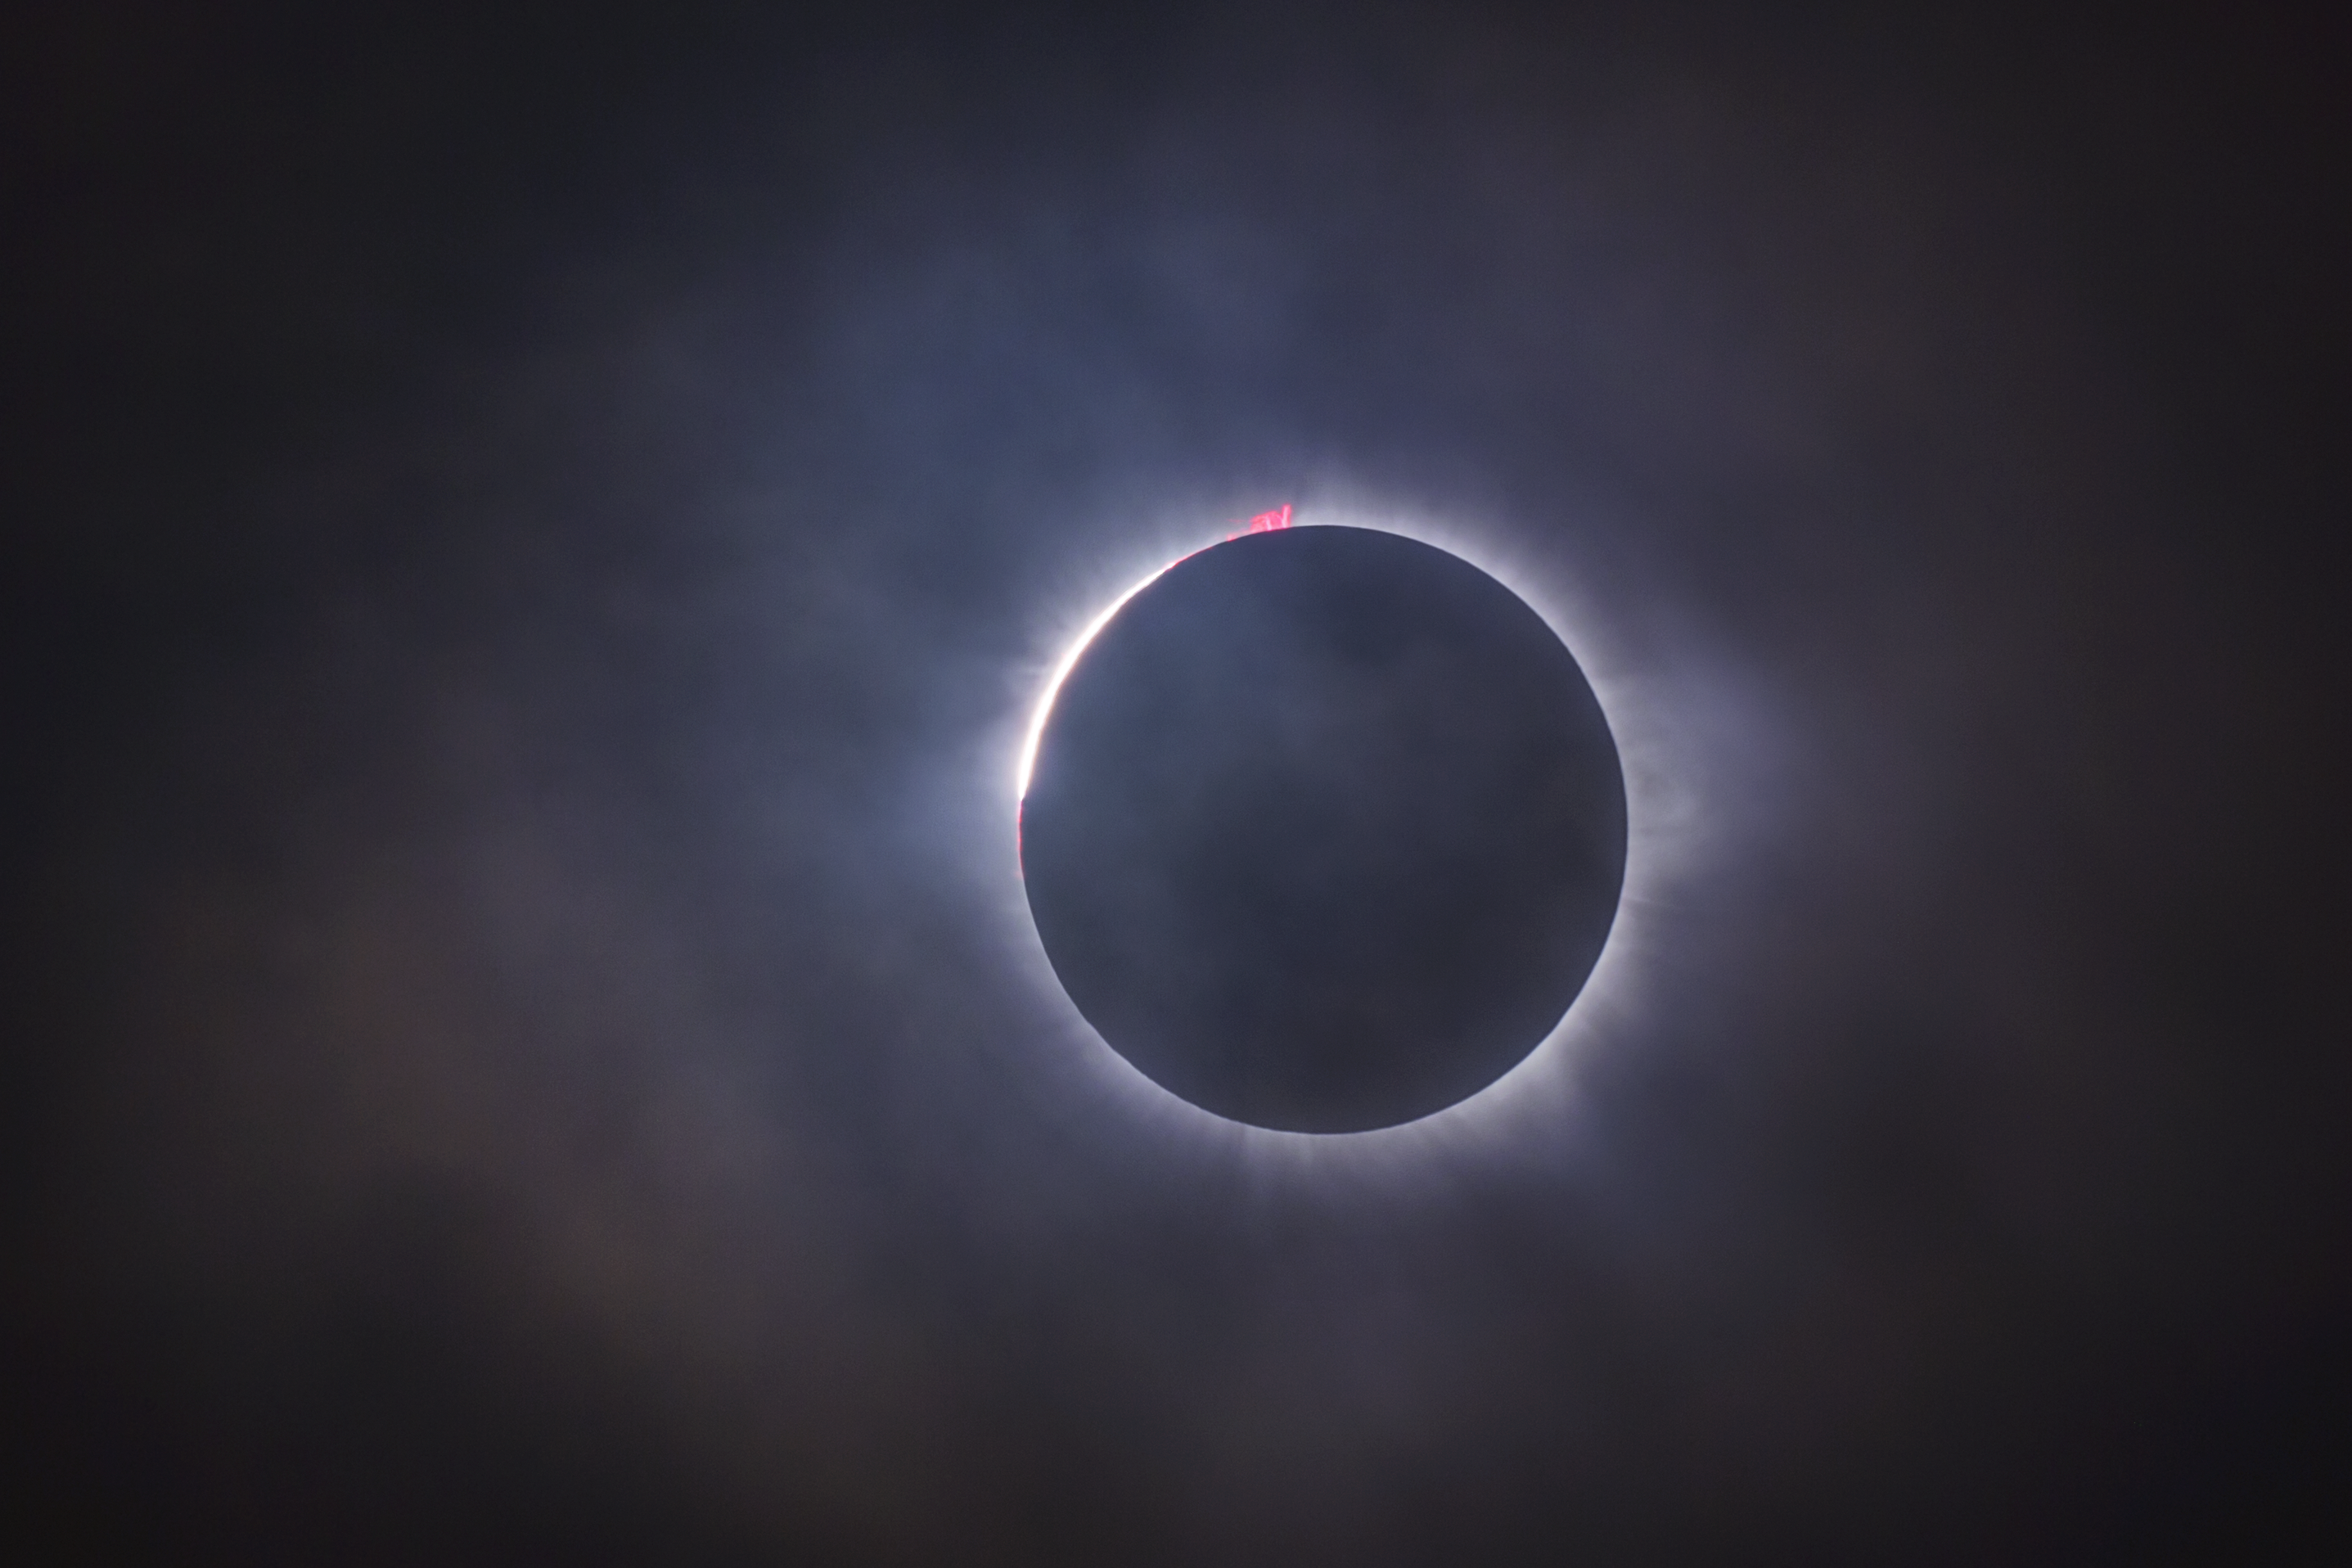

Total solar eclipse on 9 March 2016

Photo of the total solar eclipse on 9 March 2016, taken in Maba of Halmahera Island by the ESO Photo Ambassador Petr Horálek. More information about this picture is available on the author's webpage.

Credit: P. Horálek, J. Sládeček/Solar Wind Sherpas project/ESO